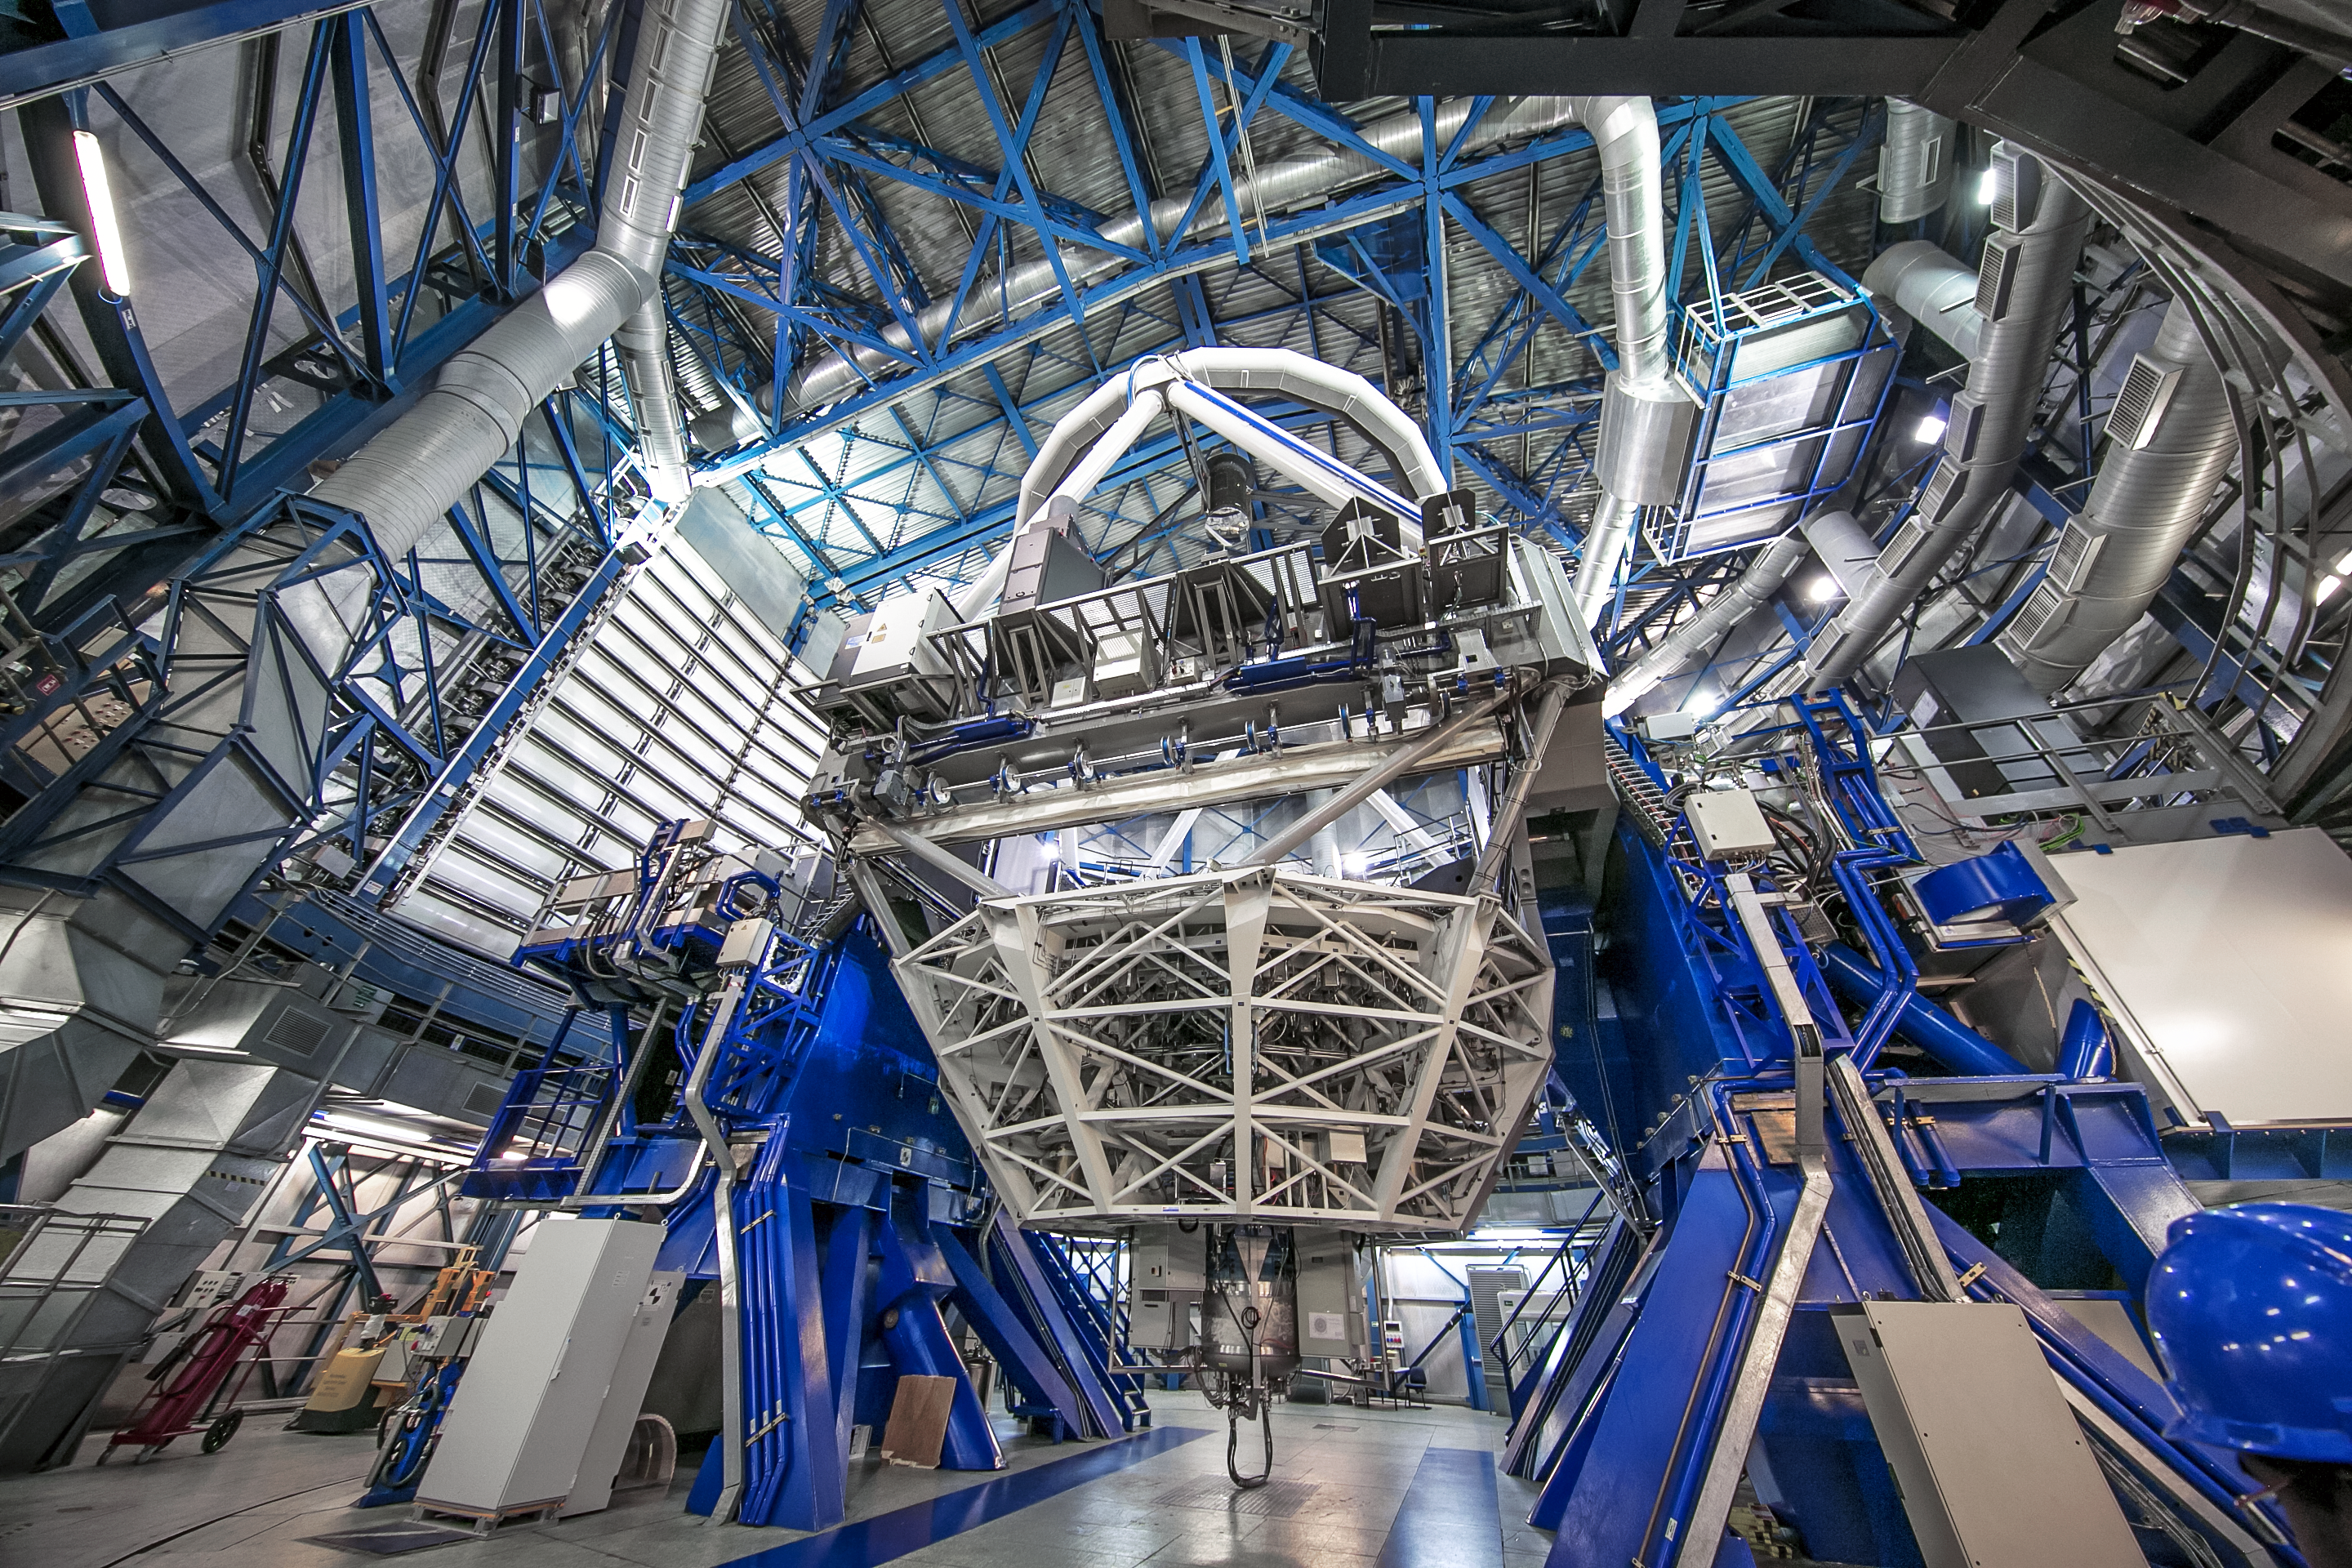

Inside the VLT

Inside the VLT. The 8.2m diameter Unit Telescopes are housed in compact, thermally controlled buildings, which rotate synchronously with the telescopes. This design minimises any adverse weather effects on the observing conditions.

Credit: L. Honnorat/ESO